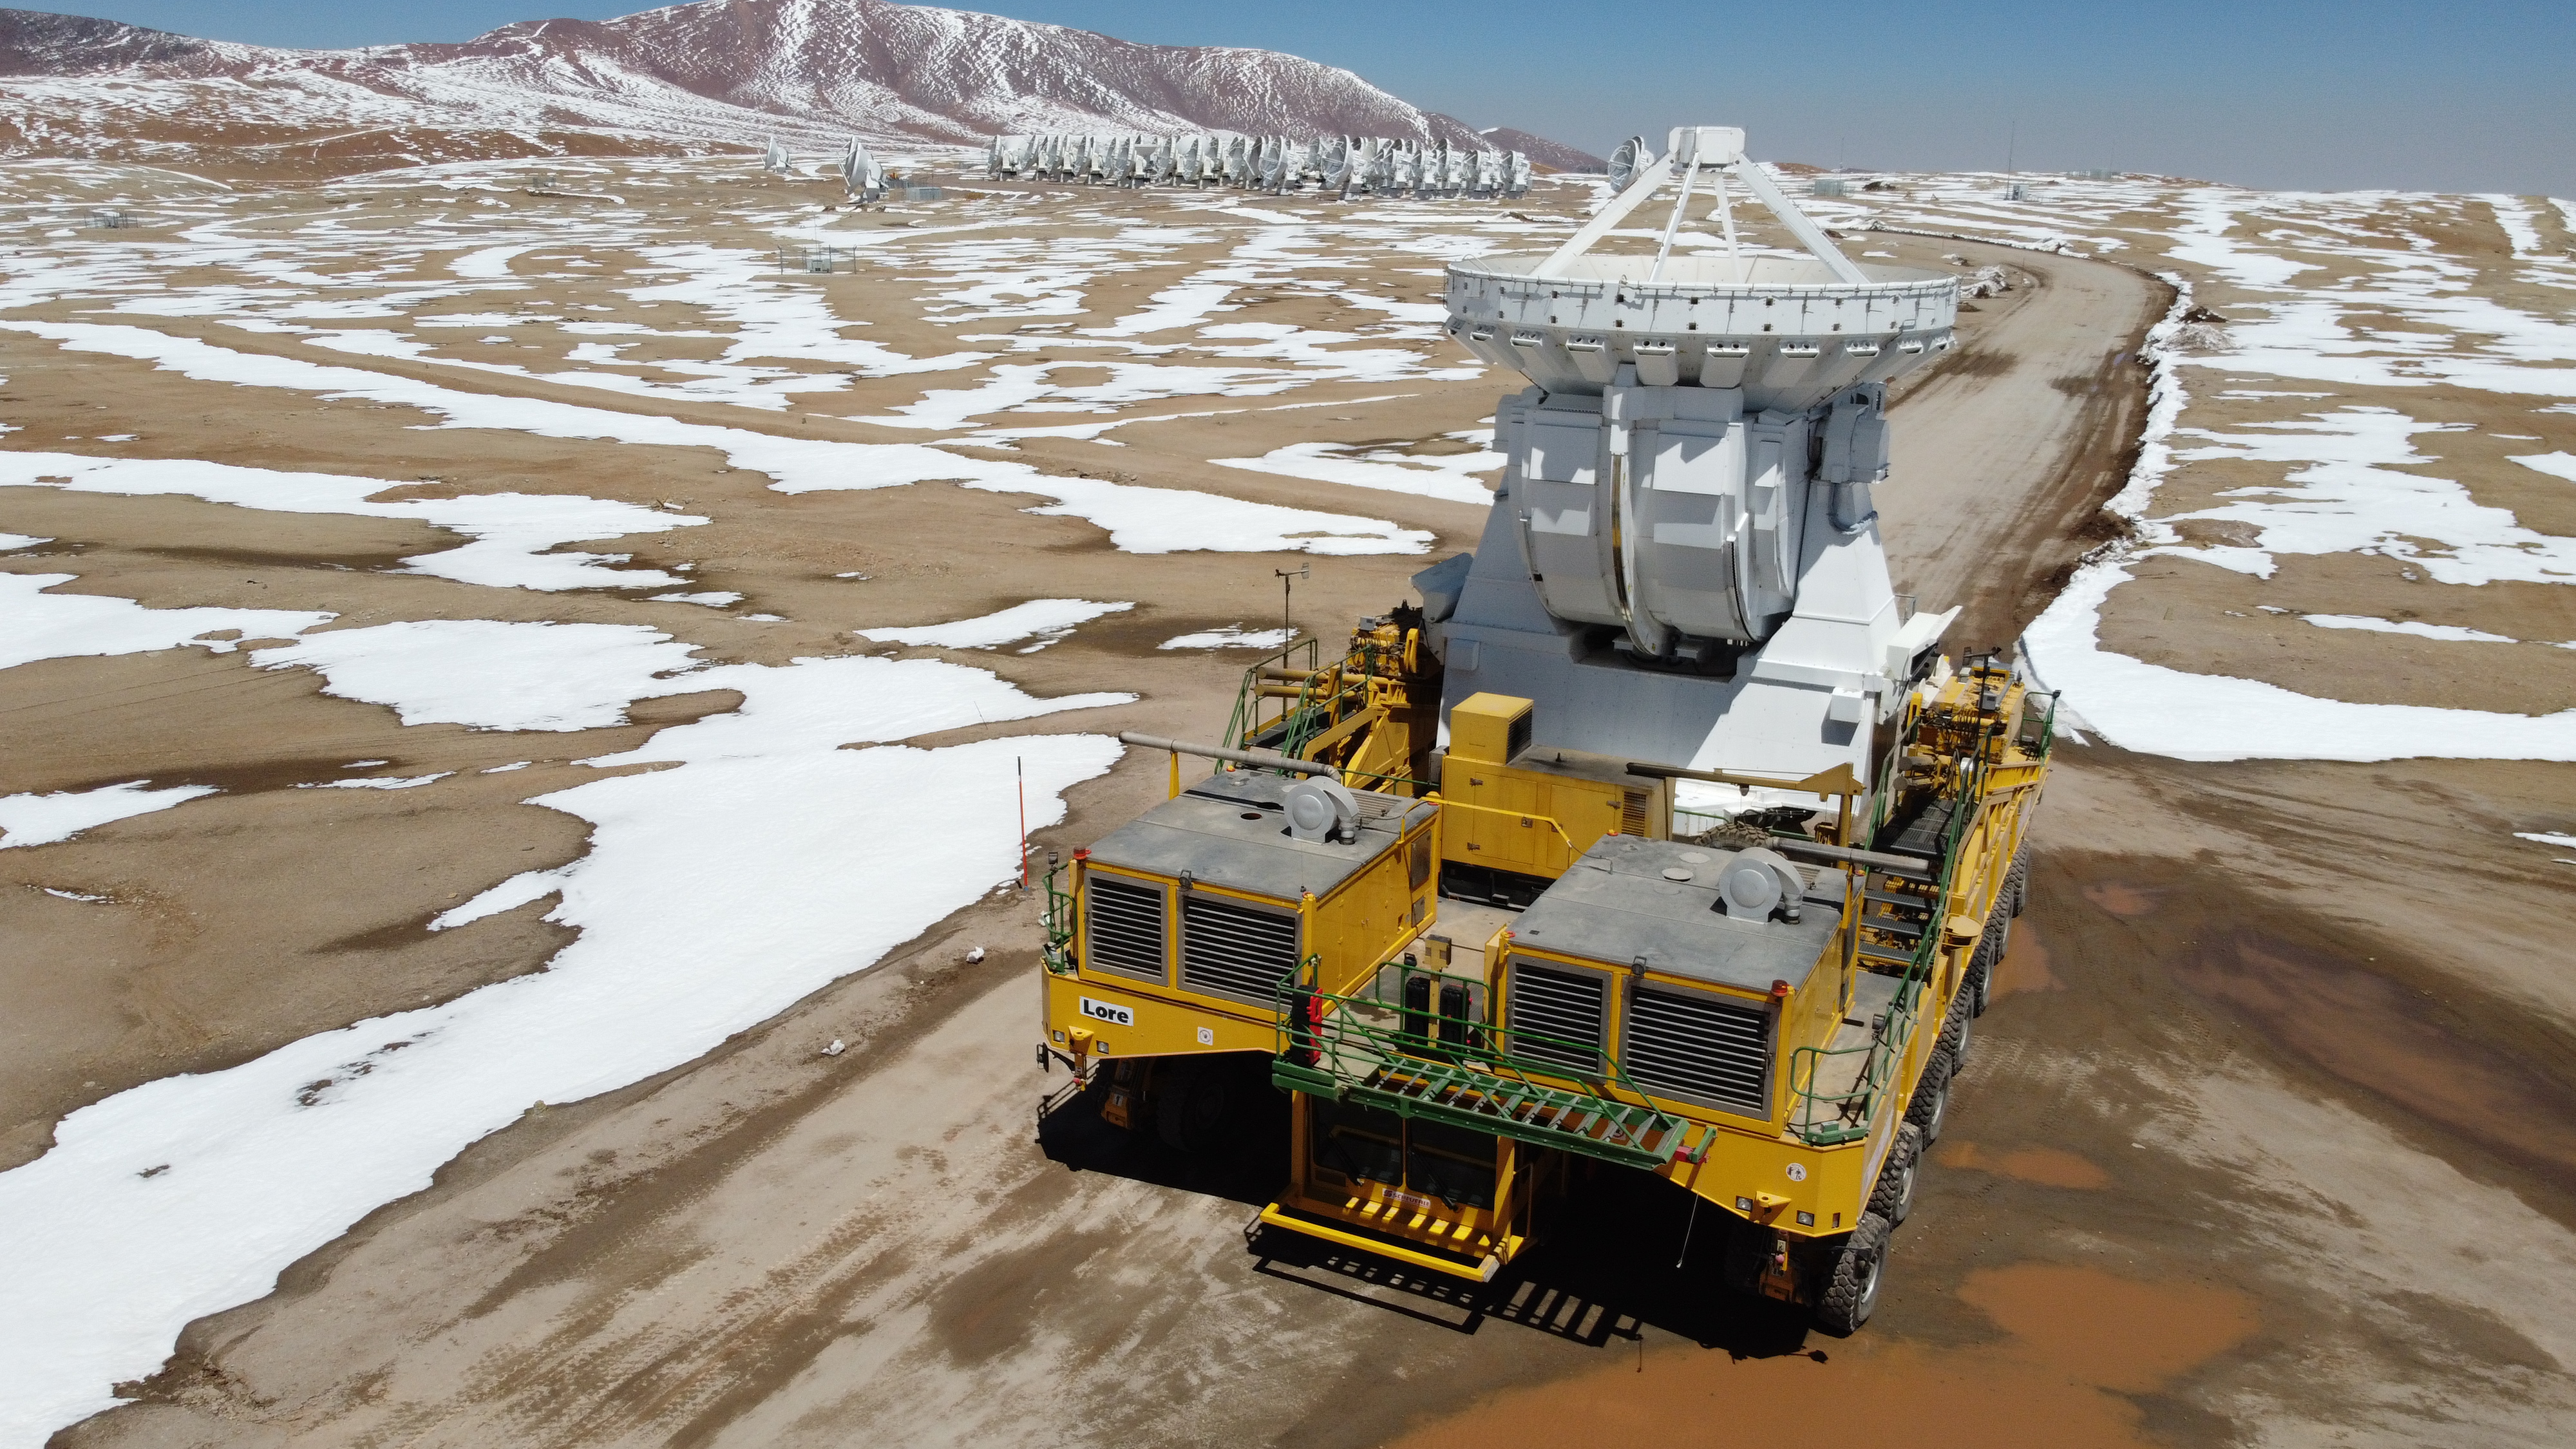

Arrival

In the middle of the snow, transporter Lore returns CM04 antenna to its "home" on the Chajnantor plateau (5,000m altitude).

Credit: Juan Carlos Rojas - ALMA (ESO/NAOJ/NRAO)